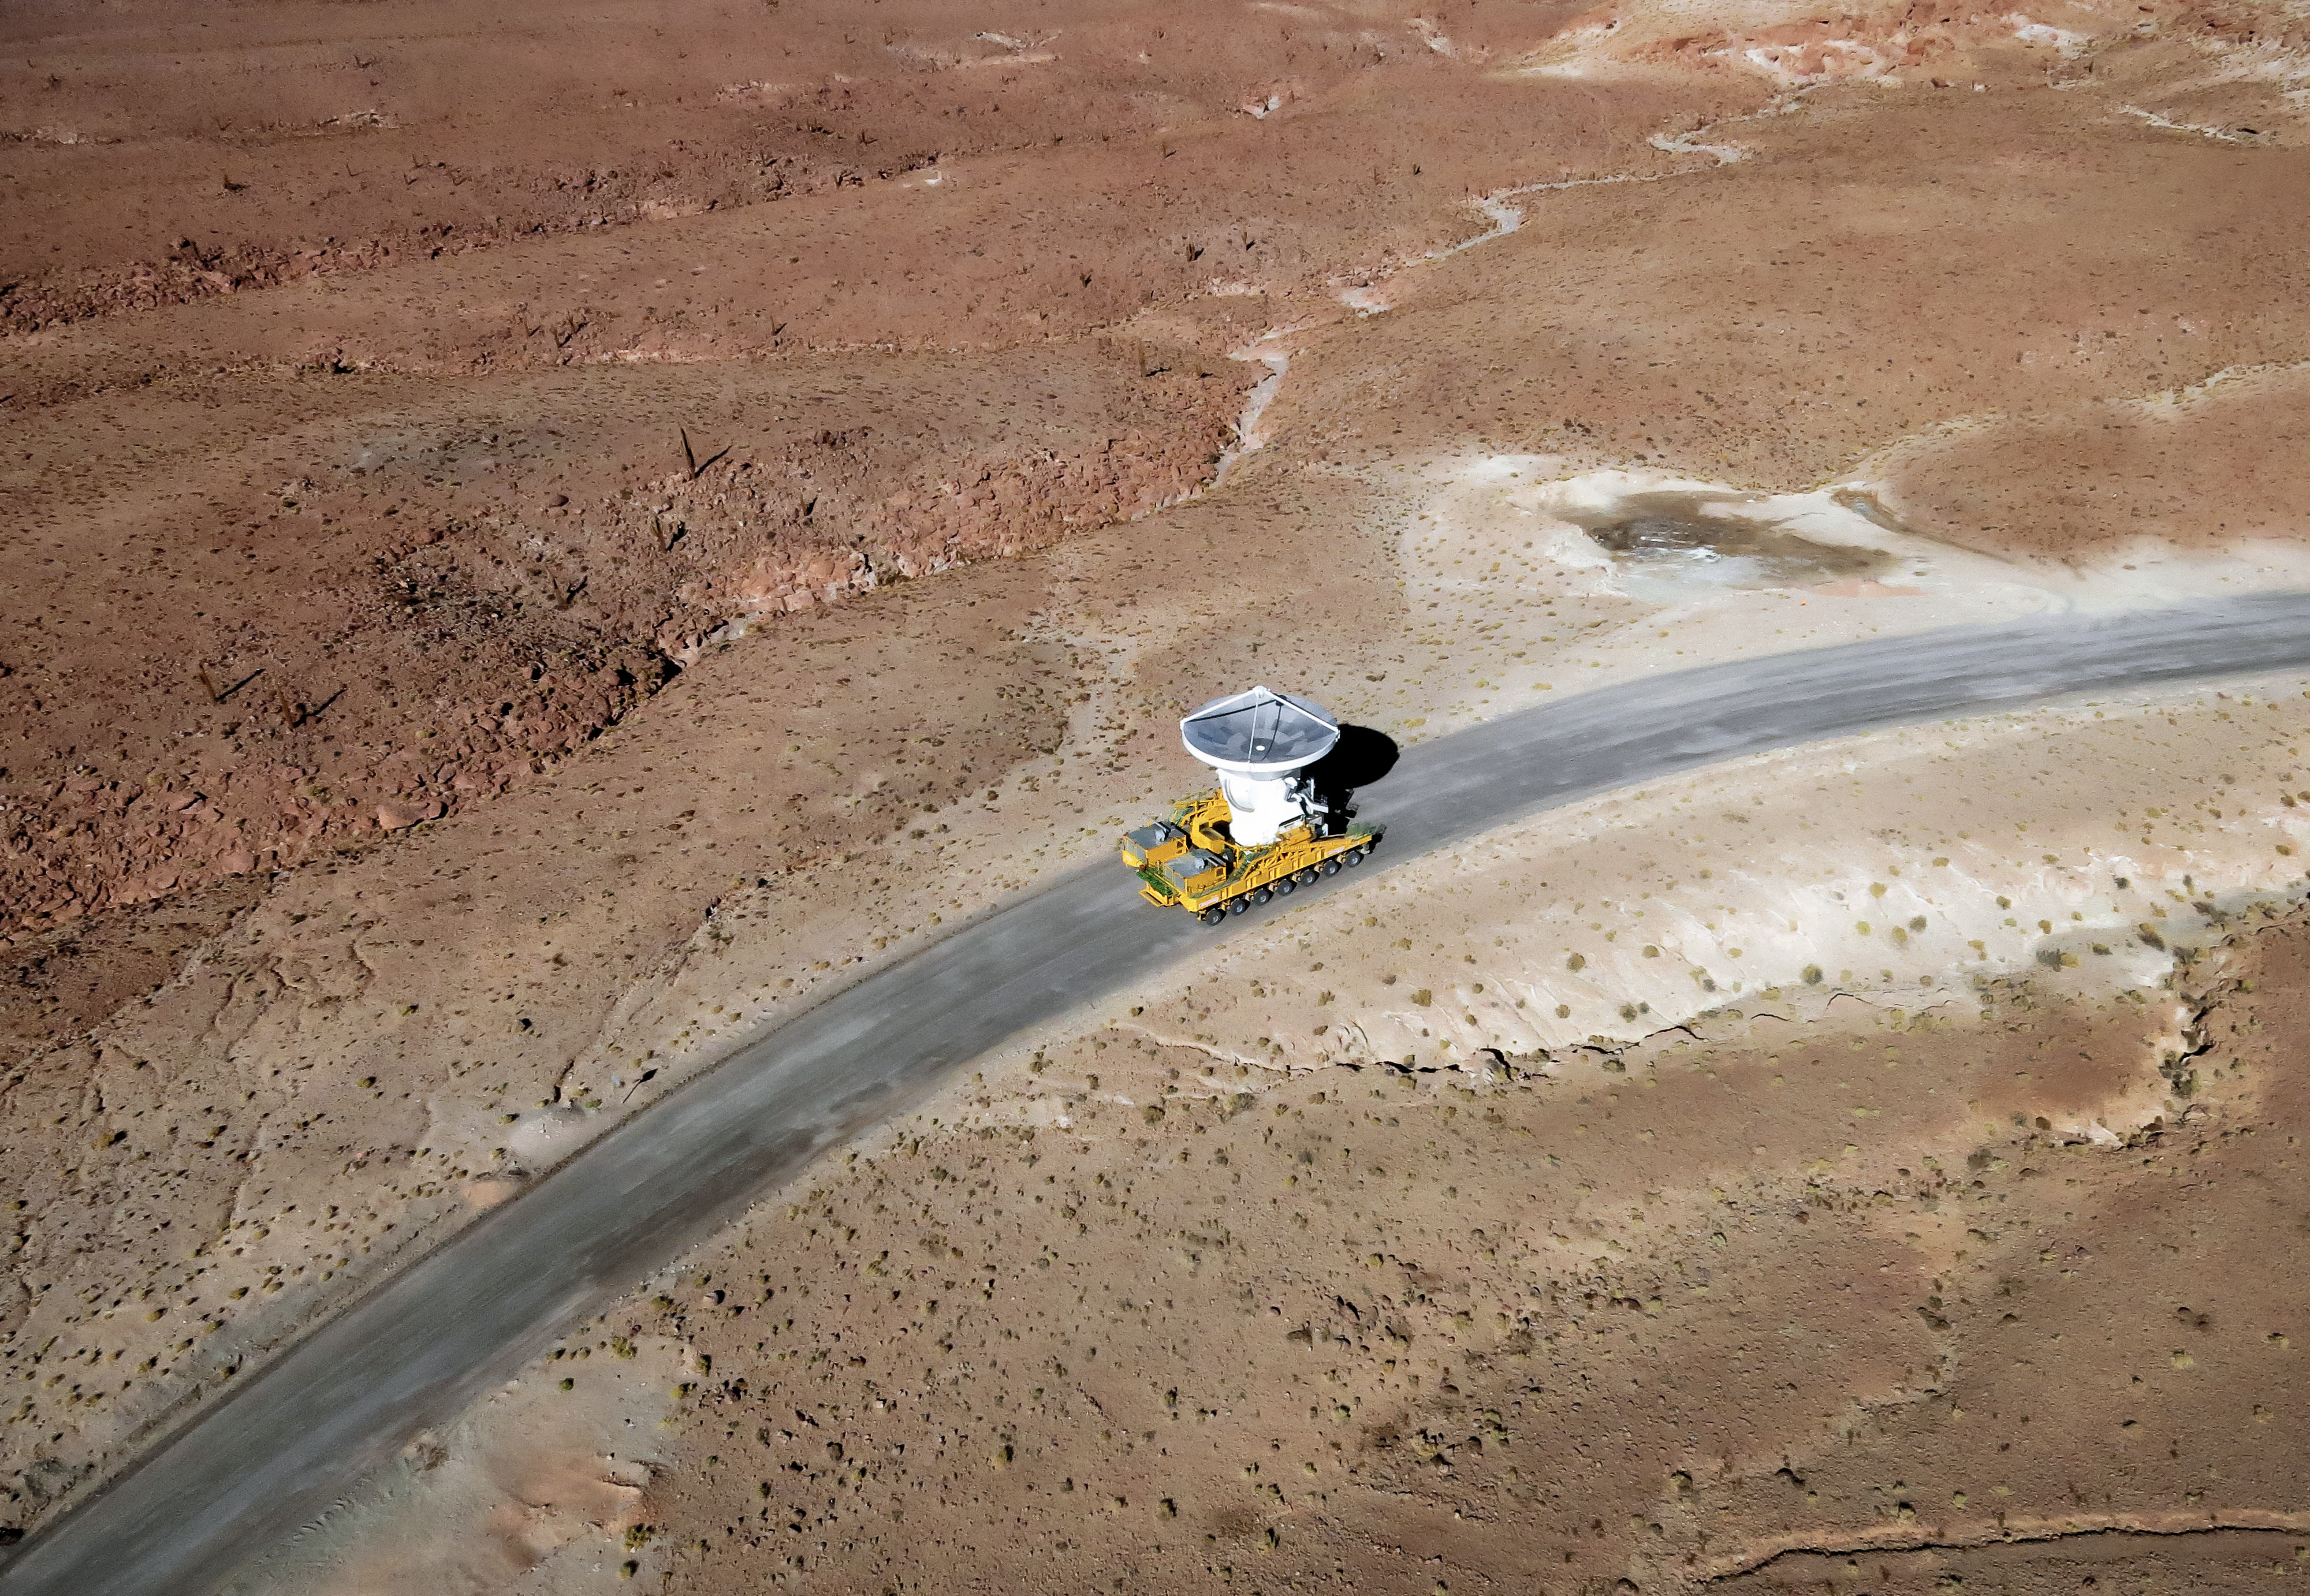

Dishes to go

One of the 66 giant dishes of the Atacama Large Millimeter/submillimeter Array is transported by one of the two custom-built vehicles which can move and reposition the 100-tonne antennas with millimetric precision. ALMA sits on the breathtaking Chajnantor Plateau at an altitude of 5000 metres in the Chilean Andes, and the ability of the dishes to be moved and rearranged gives it a variable "zoom" feature. ALMA is the most powerful astronomical observatory of its kind, and is teaching astronomers about the building blocks of stars, planetary systems, galaxies and life itself.

Credit: ESO